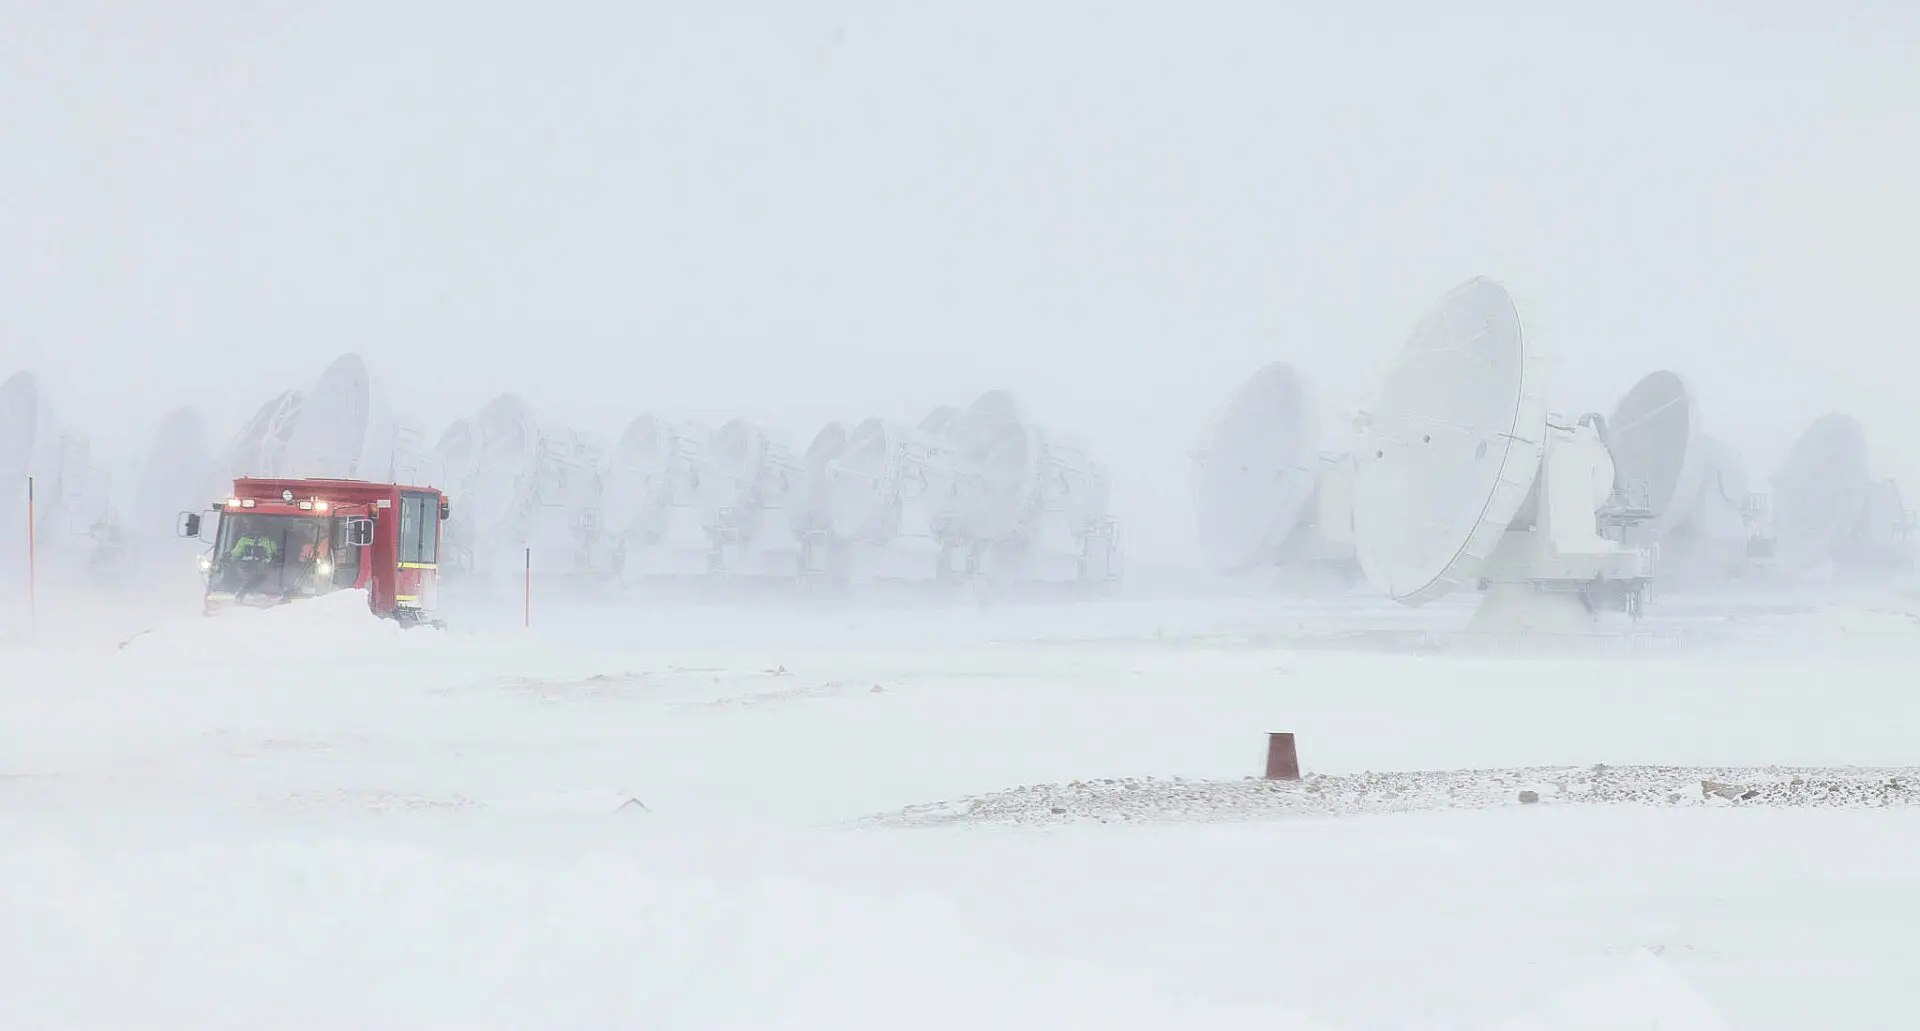

ALMA antennas

The place where ALMA antennas operate, at 5000 meters of altitude, is truly inhospitable. Not only because of the intense desert sun, but also because during the so-called "Altiplano winter", in the months of January and February, meters of snow can fall. In the image, ghostly antennas during an intense snowstorm.

Credit: Juan Carlos Rojas - ALMA (ESO / NAOJ / NRAO)